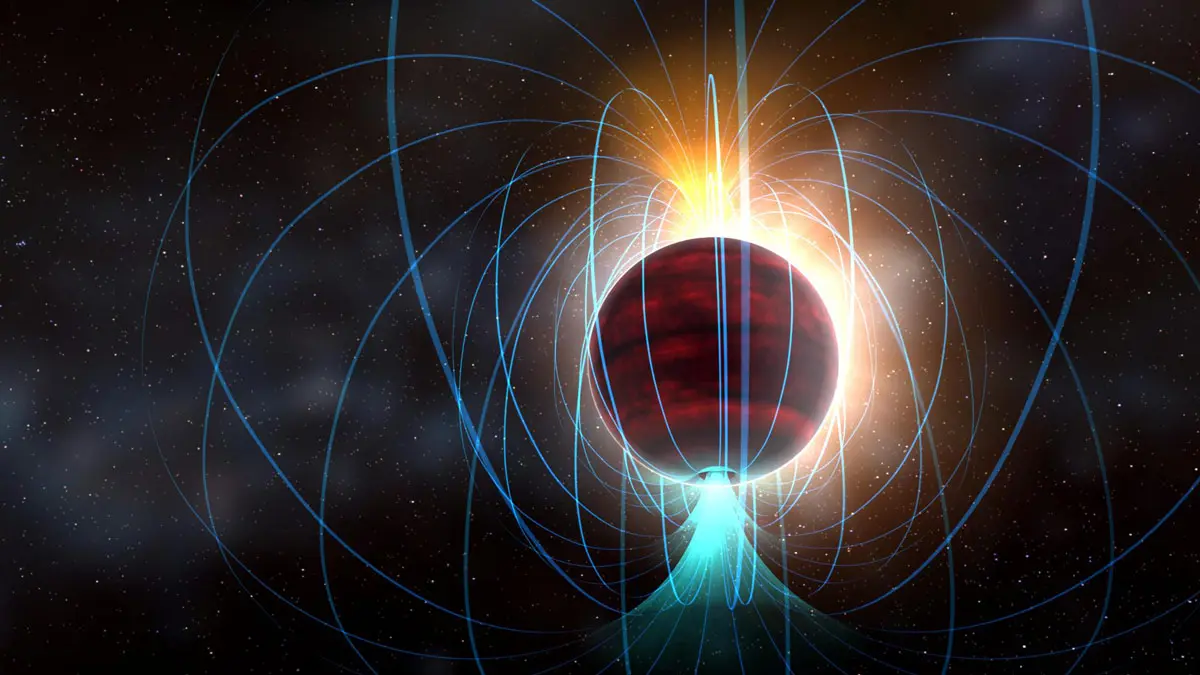

Cool, Dim Dwarf Star is Magnetic Powerhouse

Astronomers using the Atacama Large Millimeter/submillimeter Array (ALMA) have discovered that a dim, cool dwarf star is generating a surprisingly powerful magnetic field, one that rivals the most intense magnetic regions of our own Sun.

Ⓒ ALMA (ESO/NAOJ/NRAO)

Credit: ALMA (ESO/NAOJ/NRAO)